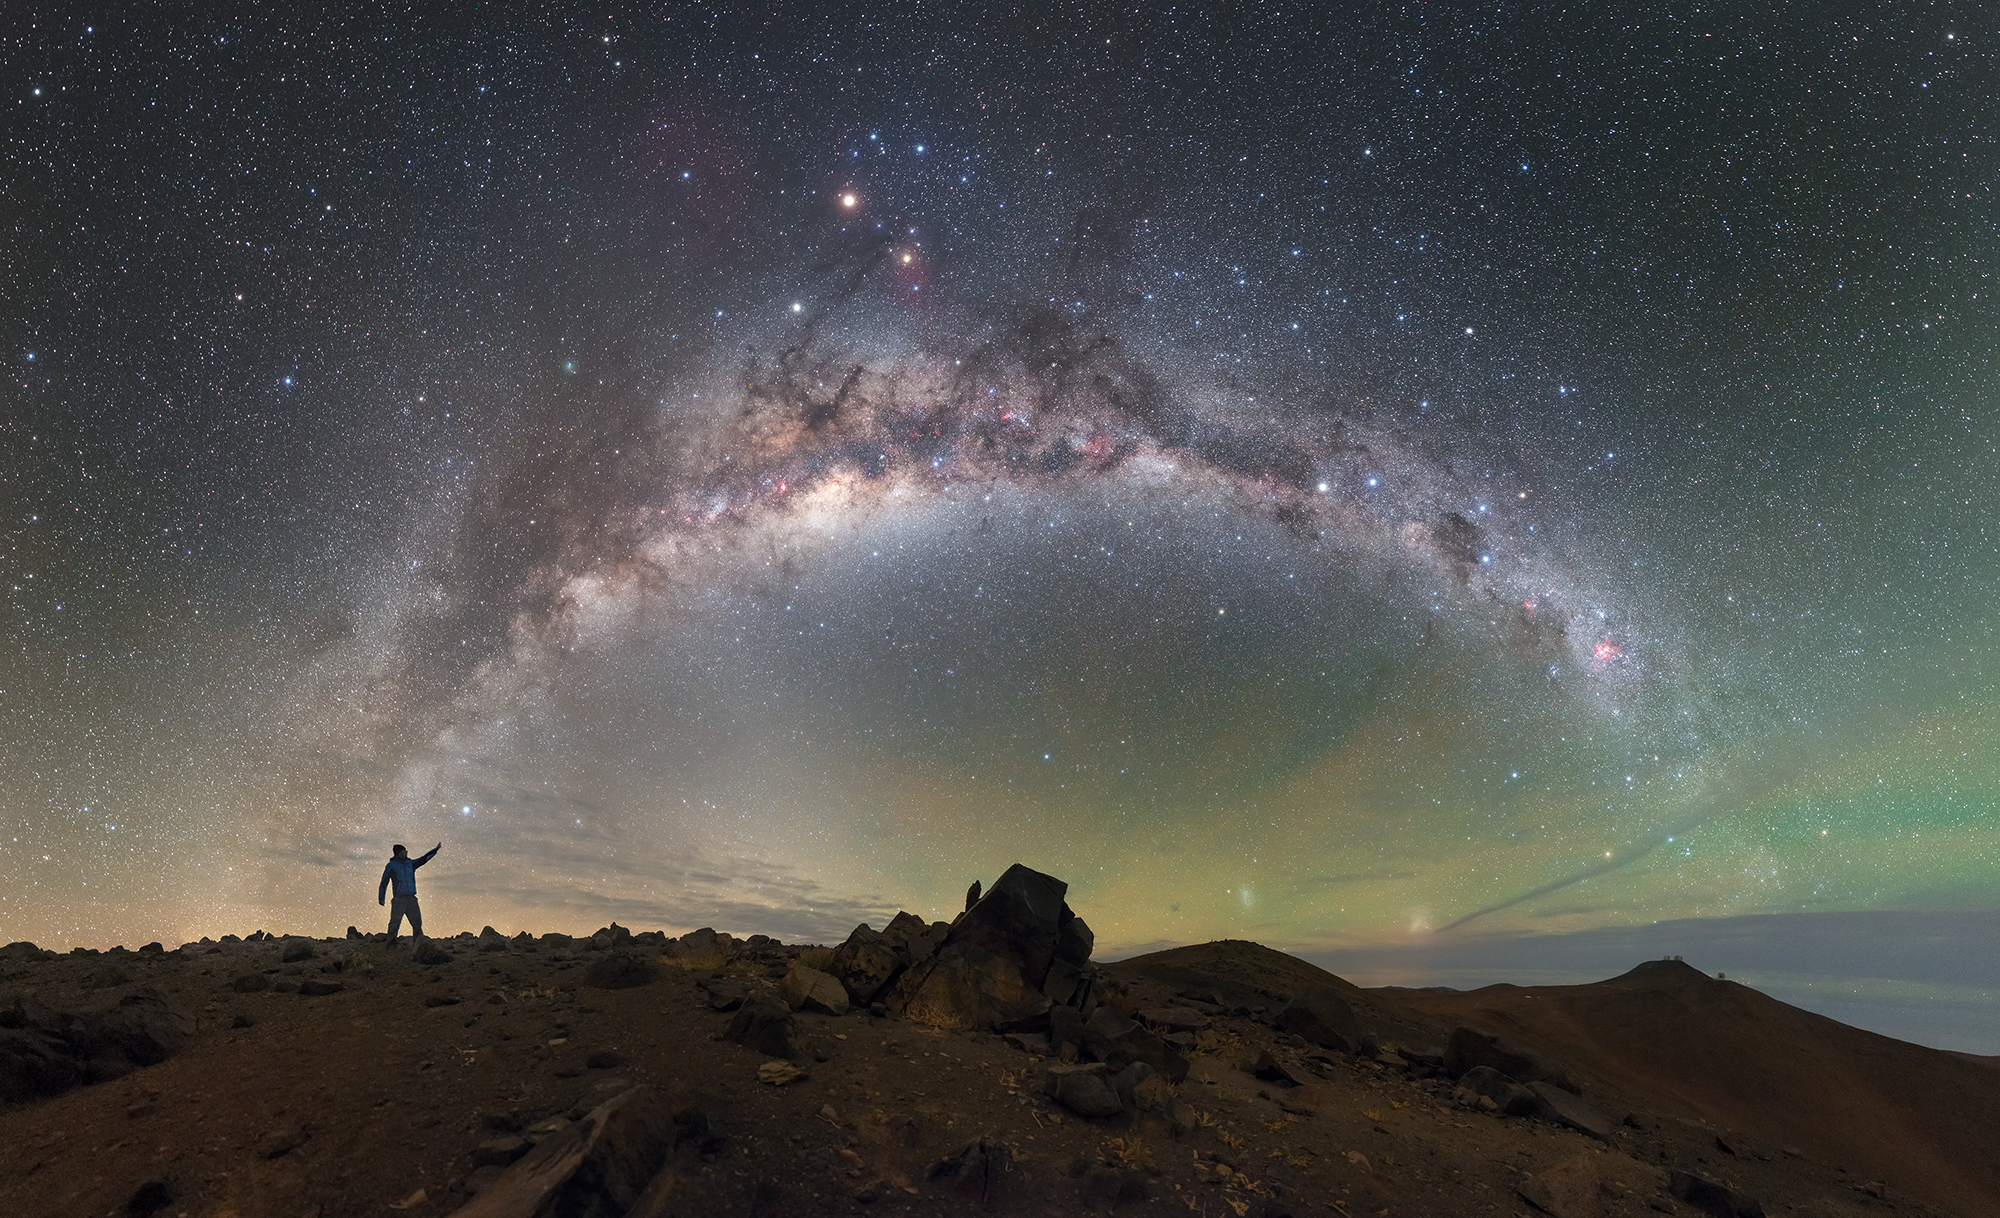

Screenshot of ESOcast 85

You can subscribe to the ESOcasts in iTunes, receive future episodes on YouTube or follow us on Vimeo. Many other ESOcast episodes are also available.

Find out how to view and contribute subtitles to the ESOcast in multiple languages, or translate this video on dotSUB.

Credit: P. Horálek/ESO